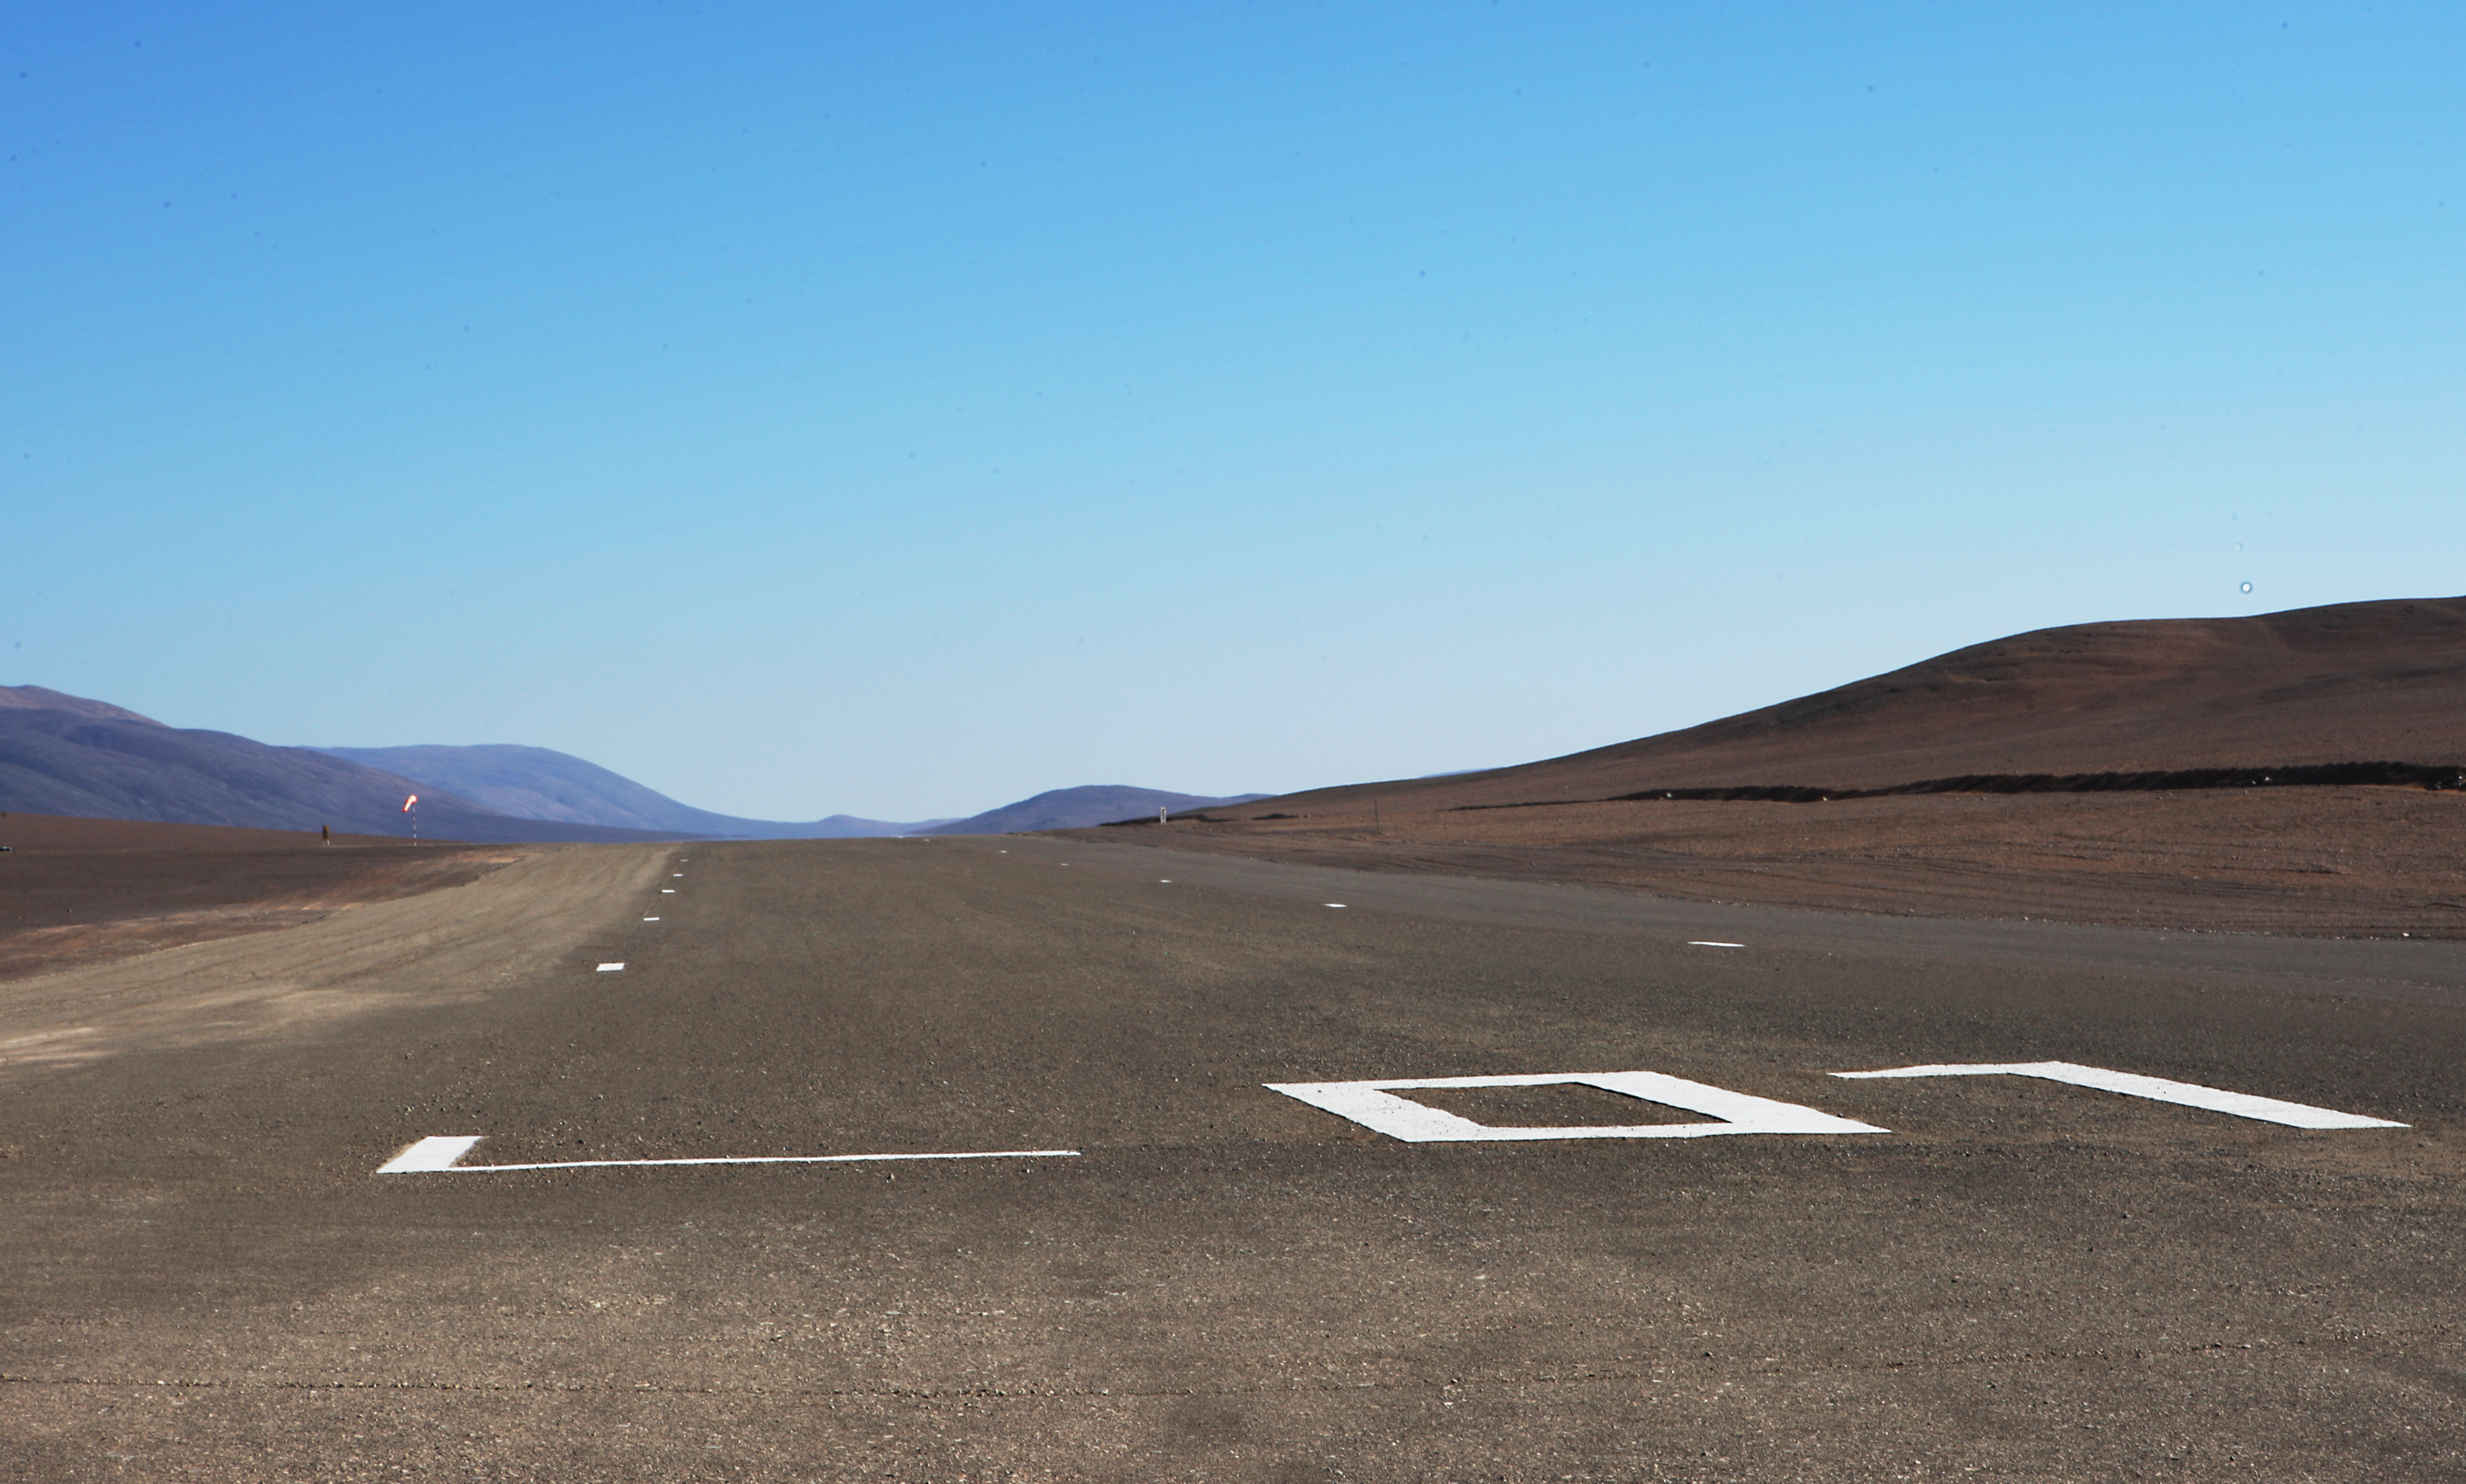

Paranal air strip

The Paranal Observatory´s air strip, located besides the main road, near the junction with the private road of the Observatory.

Credit: ESO